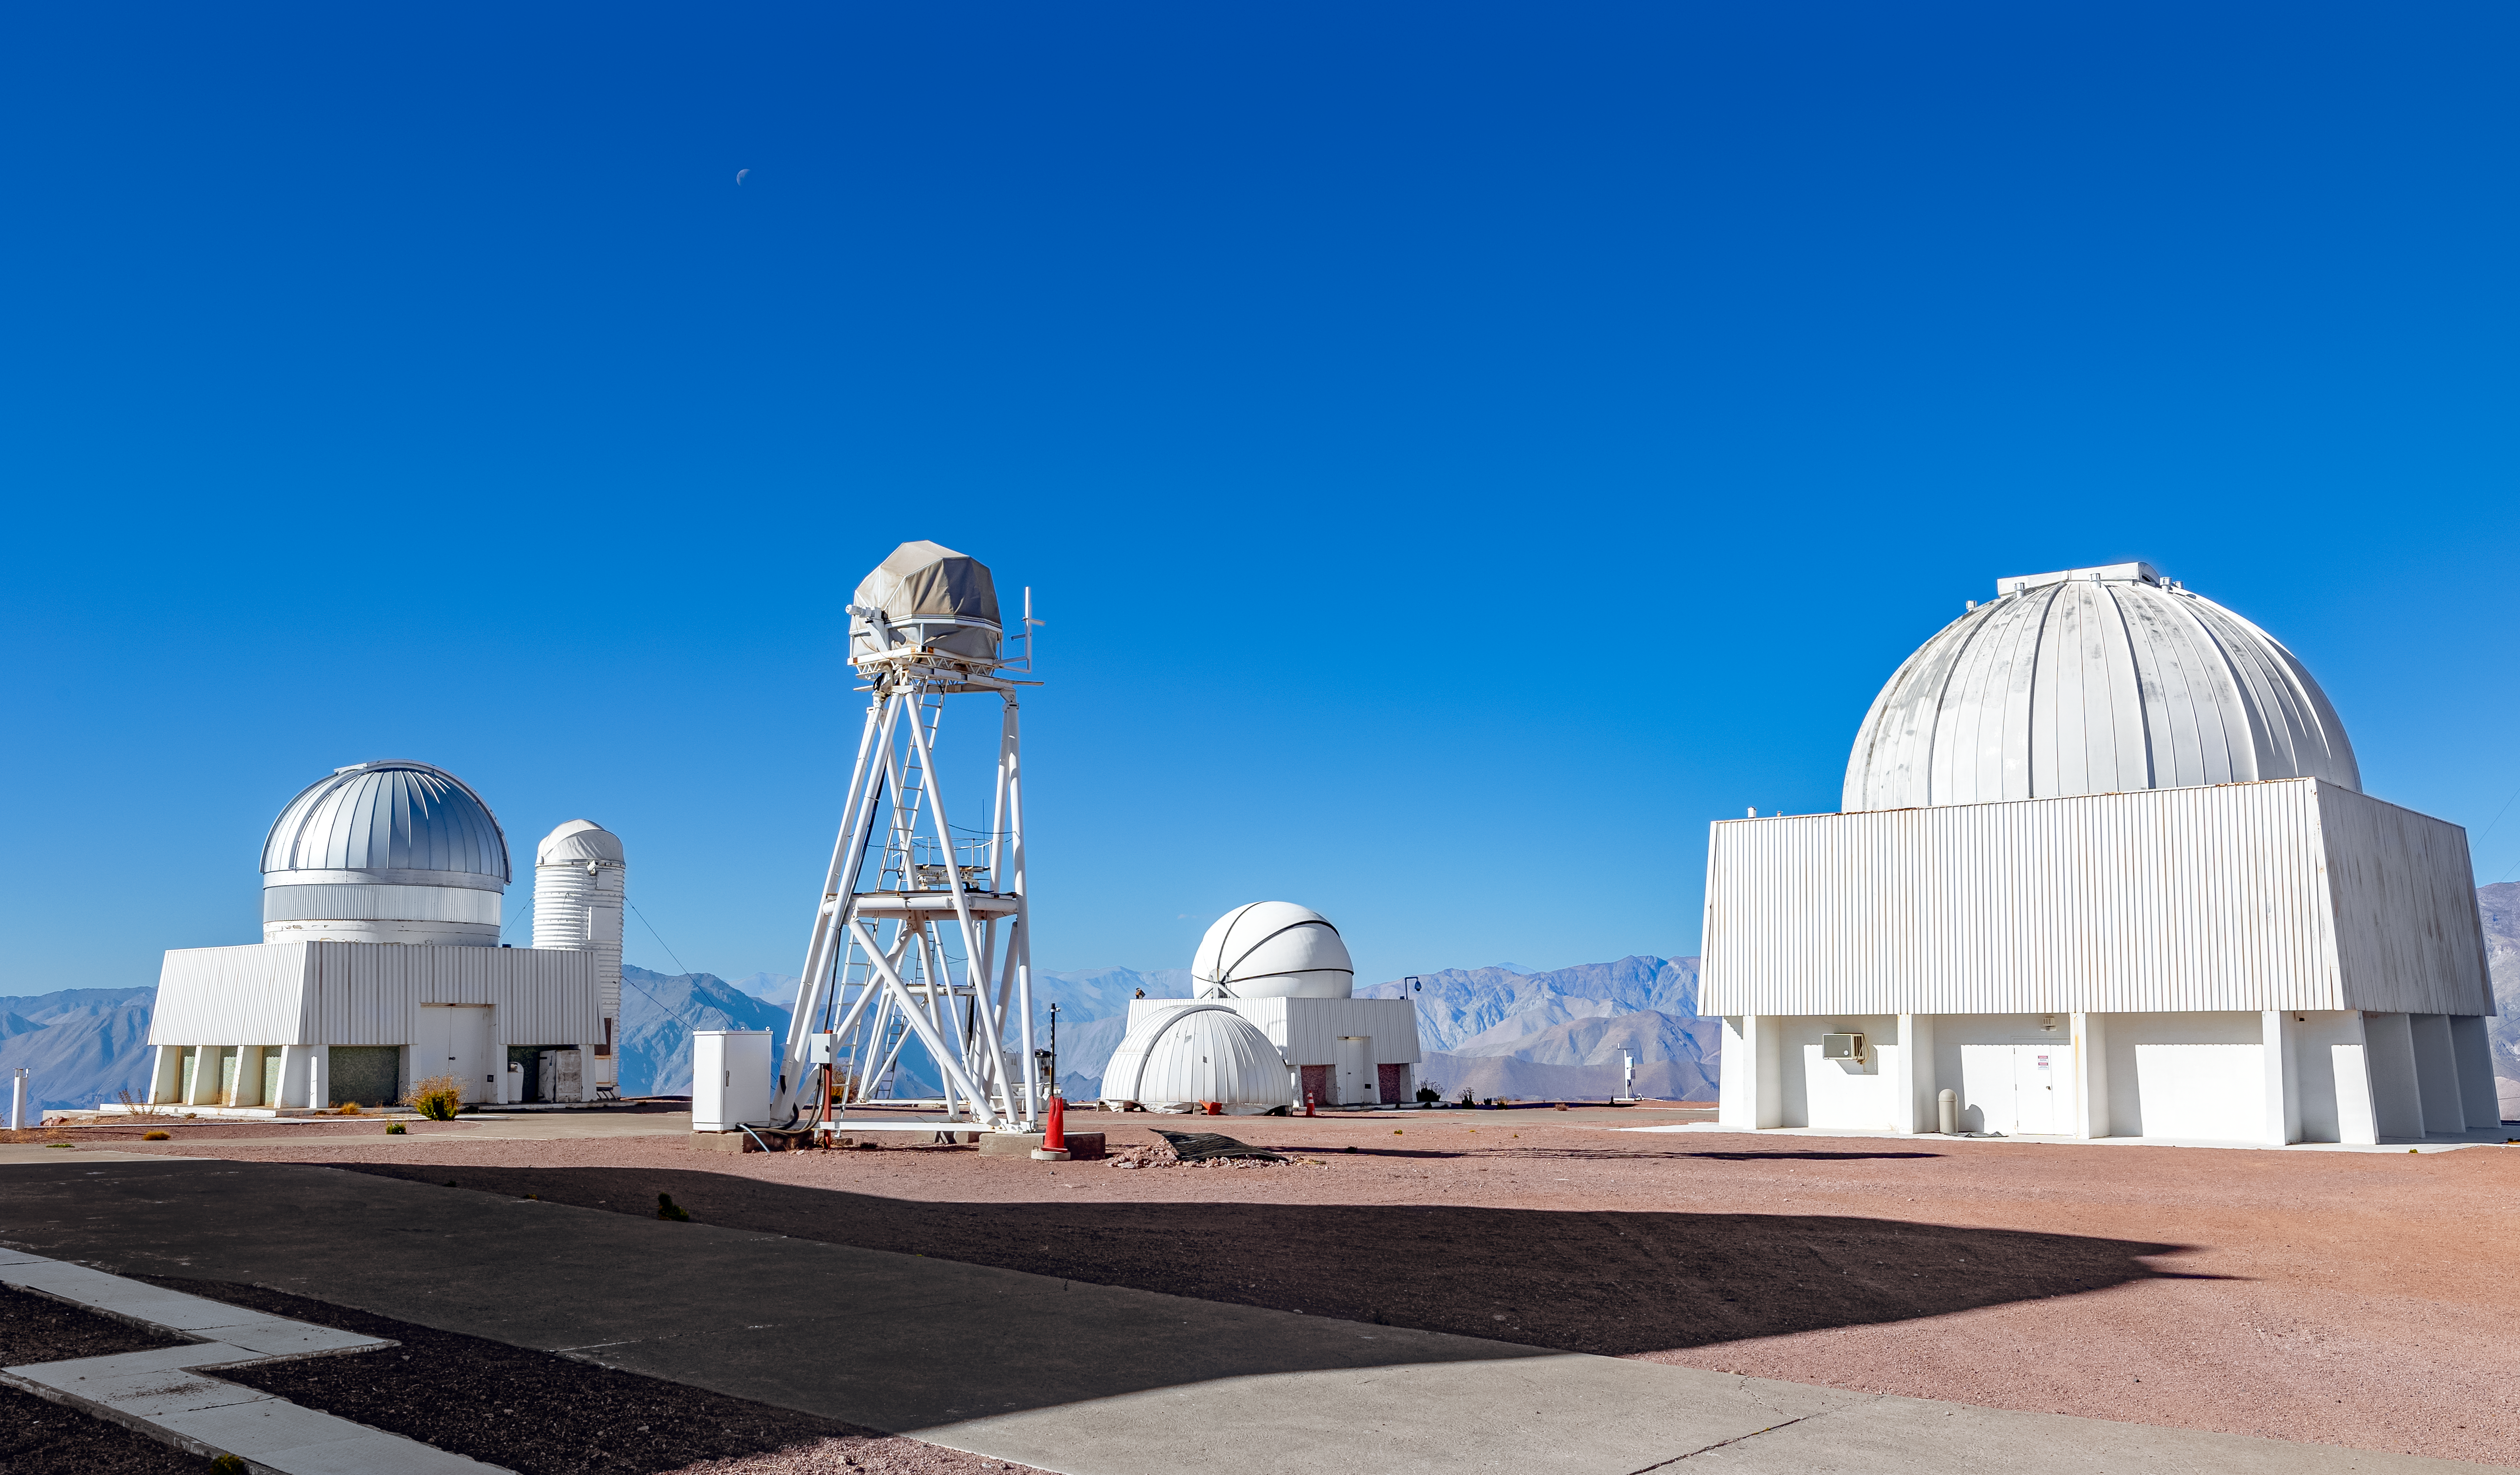

CTIO Telescopes at Summit

A view of several of the telescope domes at the summit of Cerro Tololo.

Credit: CTIO/NOIRLab/NSF/AURA/ T. Slovinský